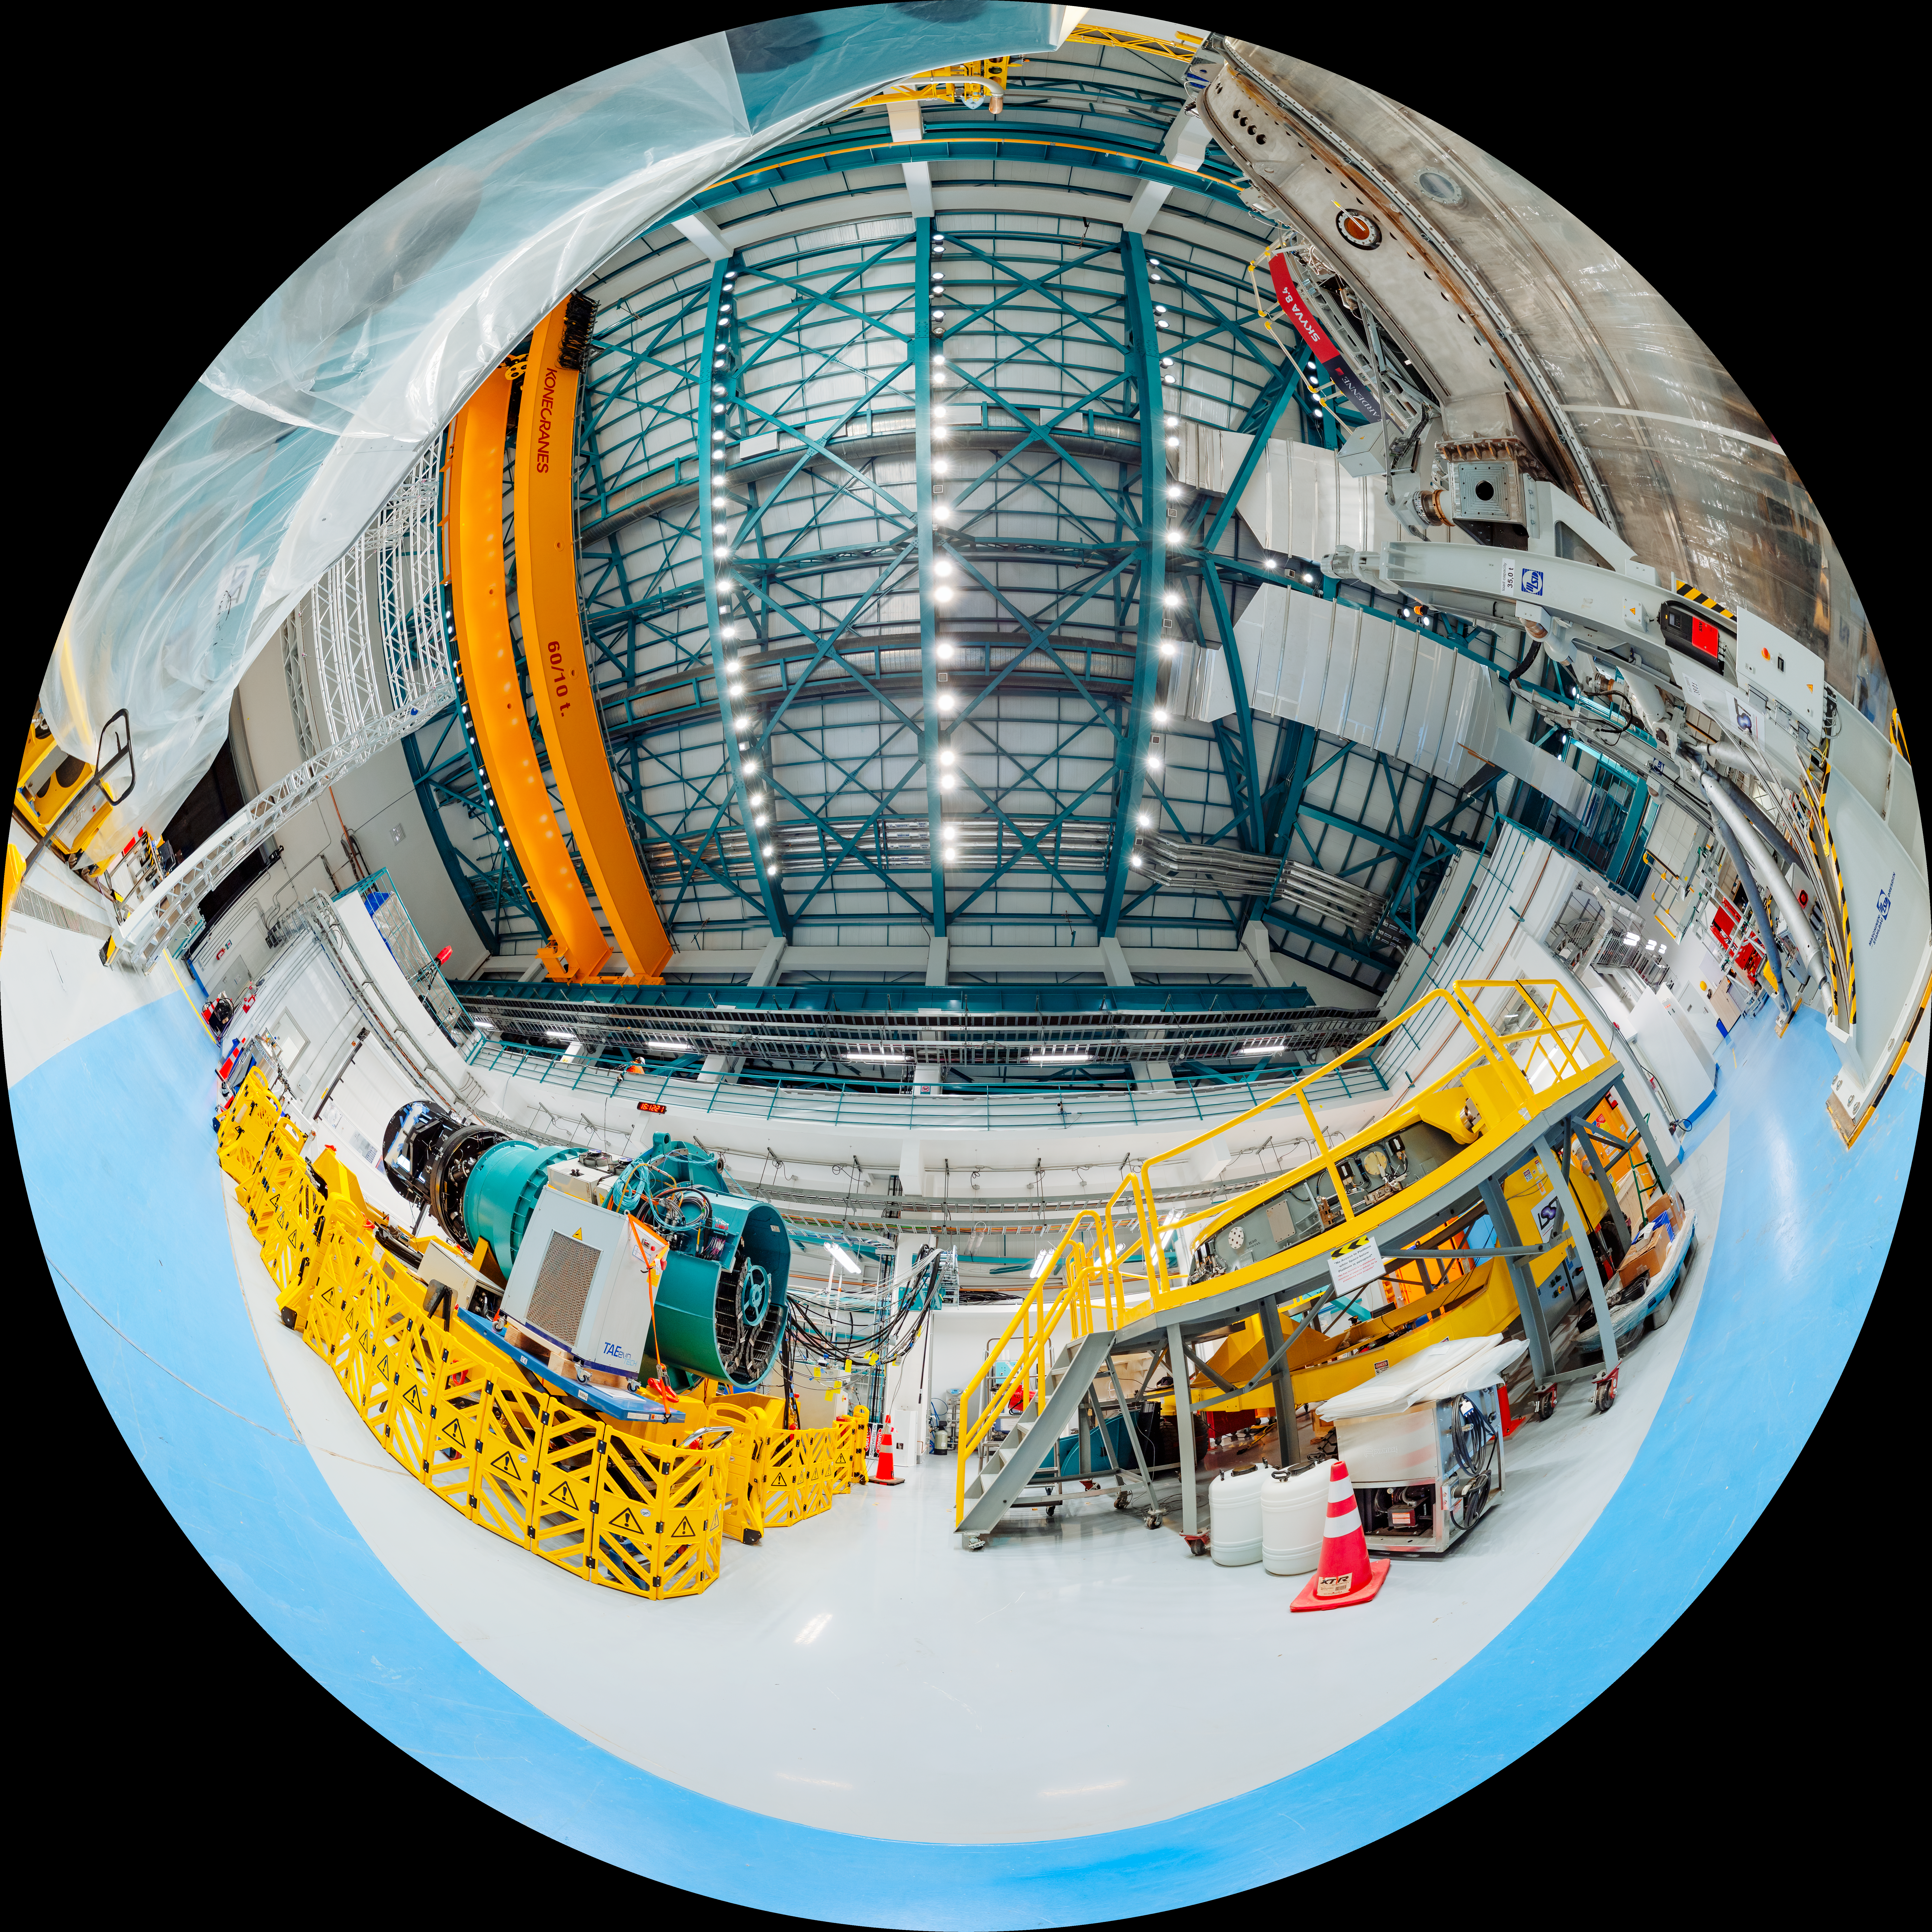

Rubin Observatory Equipment Hall Fulldome

This fulldome image shows the equipment hall of the NSF–DOE Vera C. Rubin Observatory. A 360-degree panorama version of this image can be found here.

Credit: RubinObs/NOIRLab/SLAC/NSF/DOE/AURA/T. Slovinský